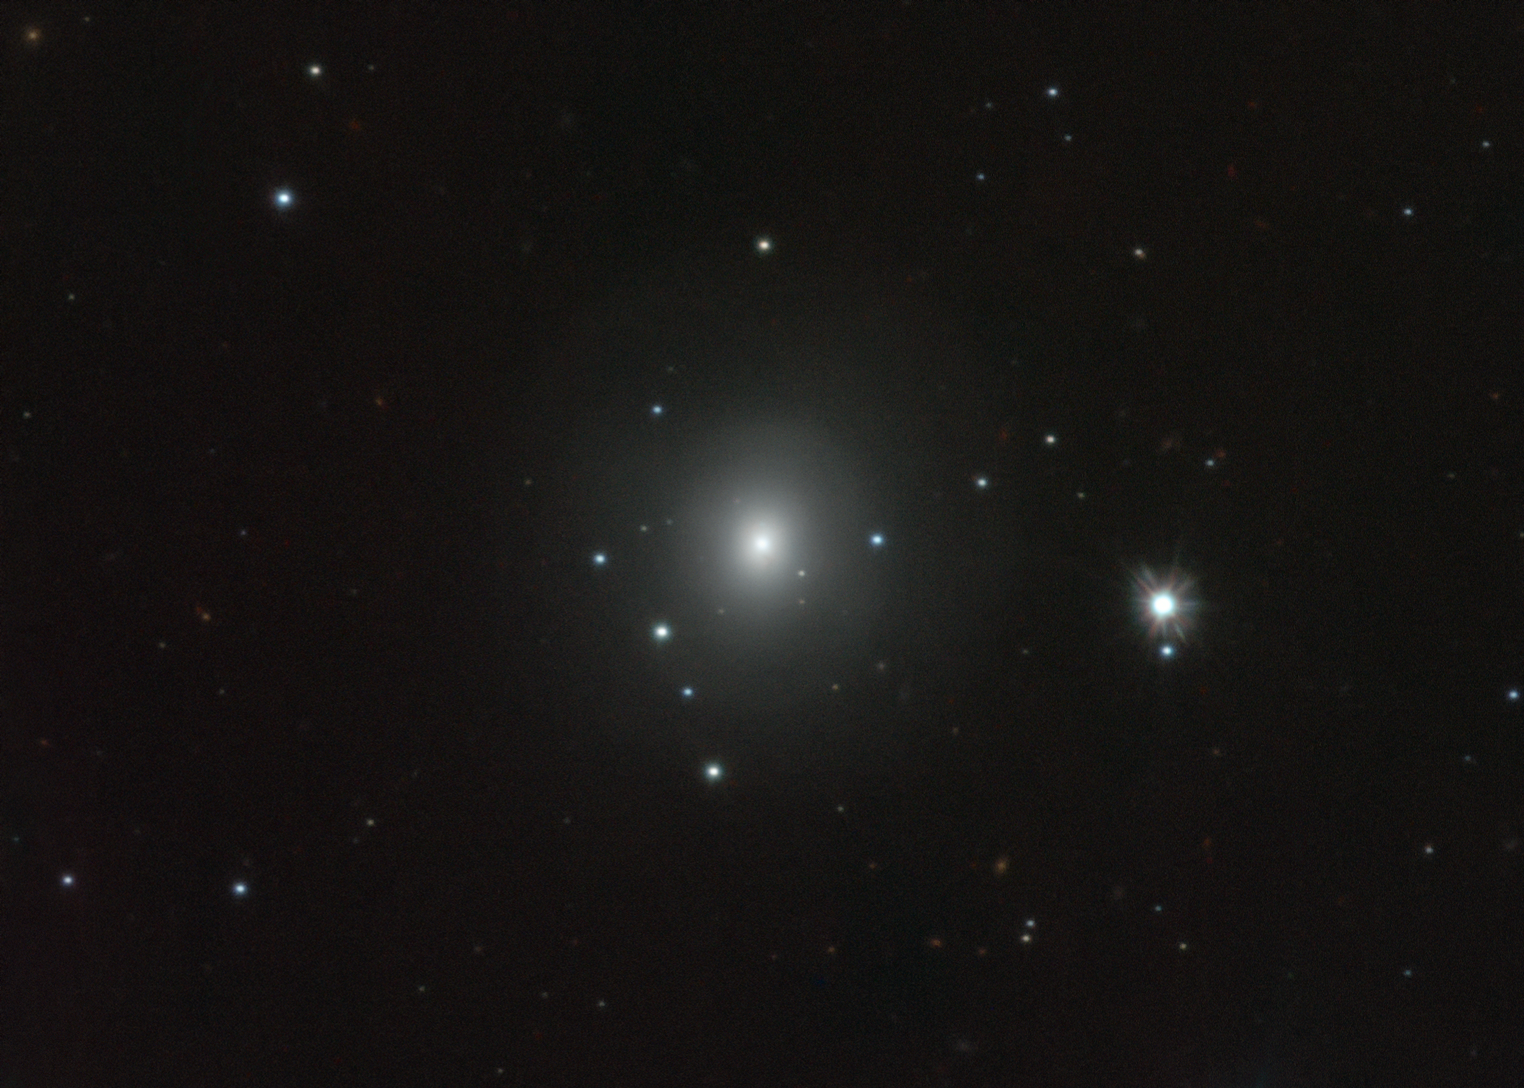

VST image of kilonova in NGC 4993

This image from the VST telescope at ESO's Paranal Observatory in Chile shows the galaxy NGC 4993, about 130 million light-years from Earth. The galaxy is not itself unusual, but it contains something never before witnessed, the aftermath of the explosion of a pair of merging neutron stars, a rare event called a kilonova (seen just above and slightly to the left of the centre of the galaxy). This merger also produced gravitational waves and gamma rays, both of which were detected by LIGO-Virgo and Fermi/INTEGRAL respectively.

Credit: ESO/A. Grado